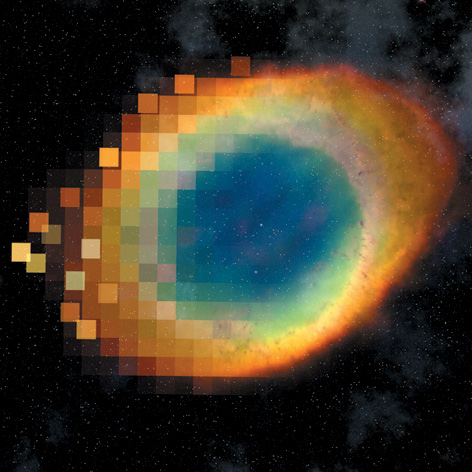

Artist's editing of the Ring Nebula

Originally published on this page.

Credit: NASA & ESA